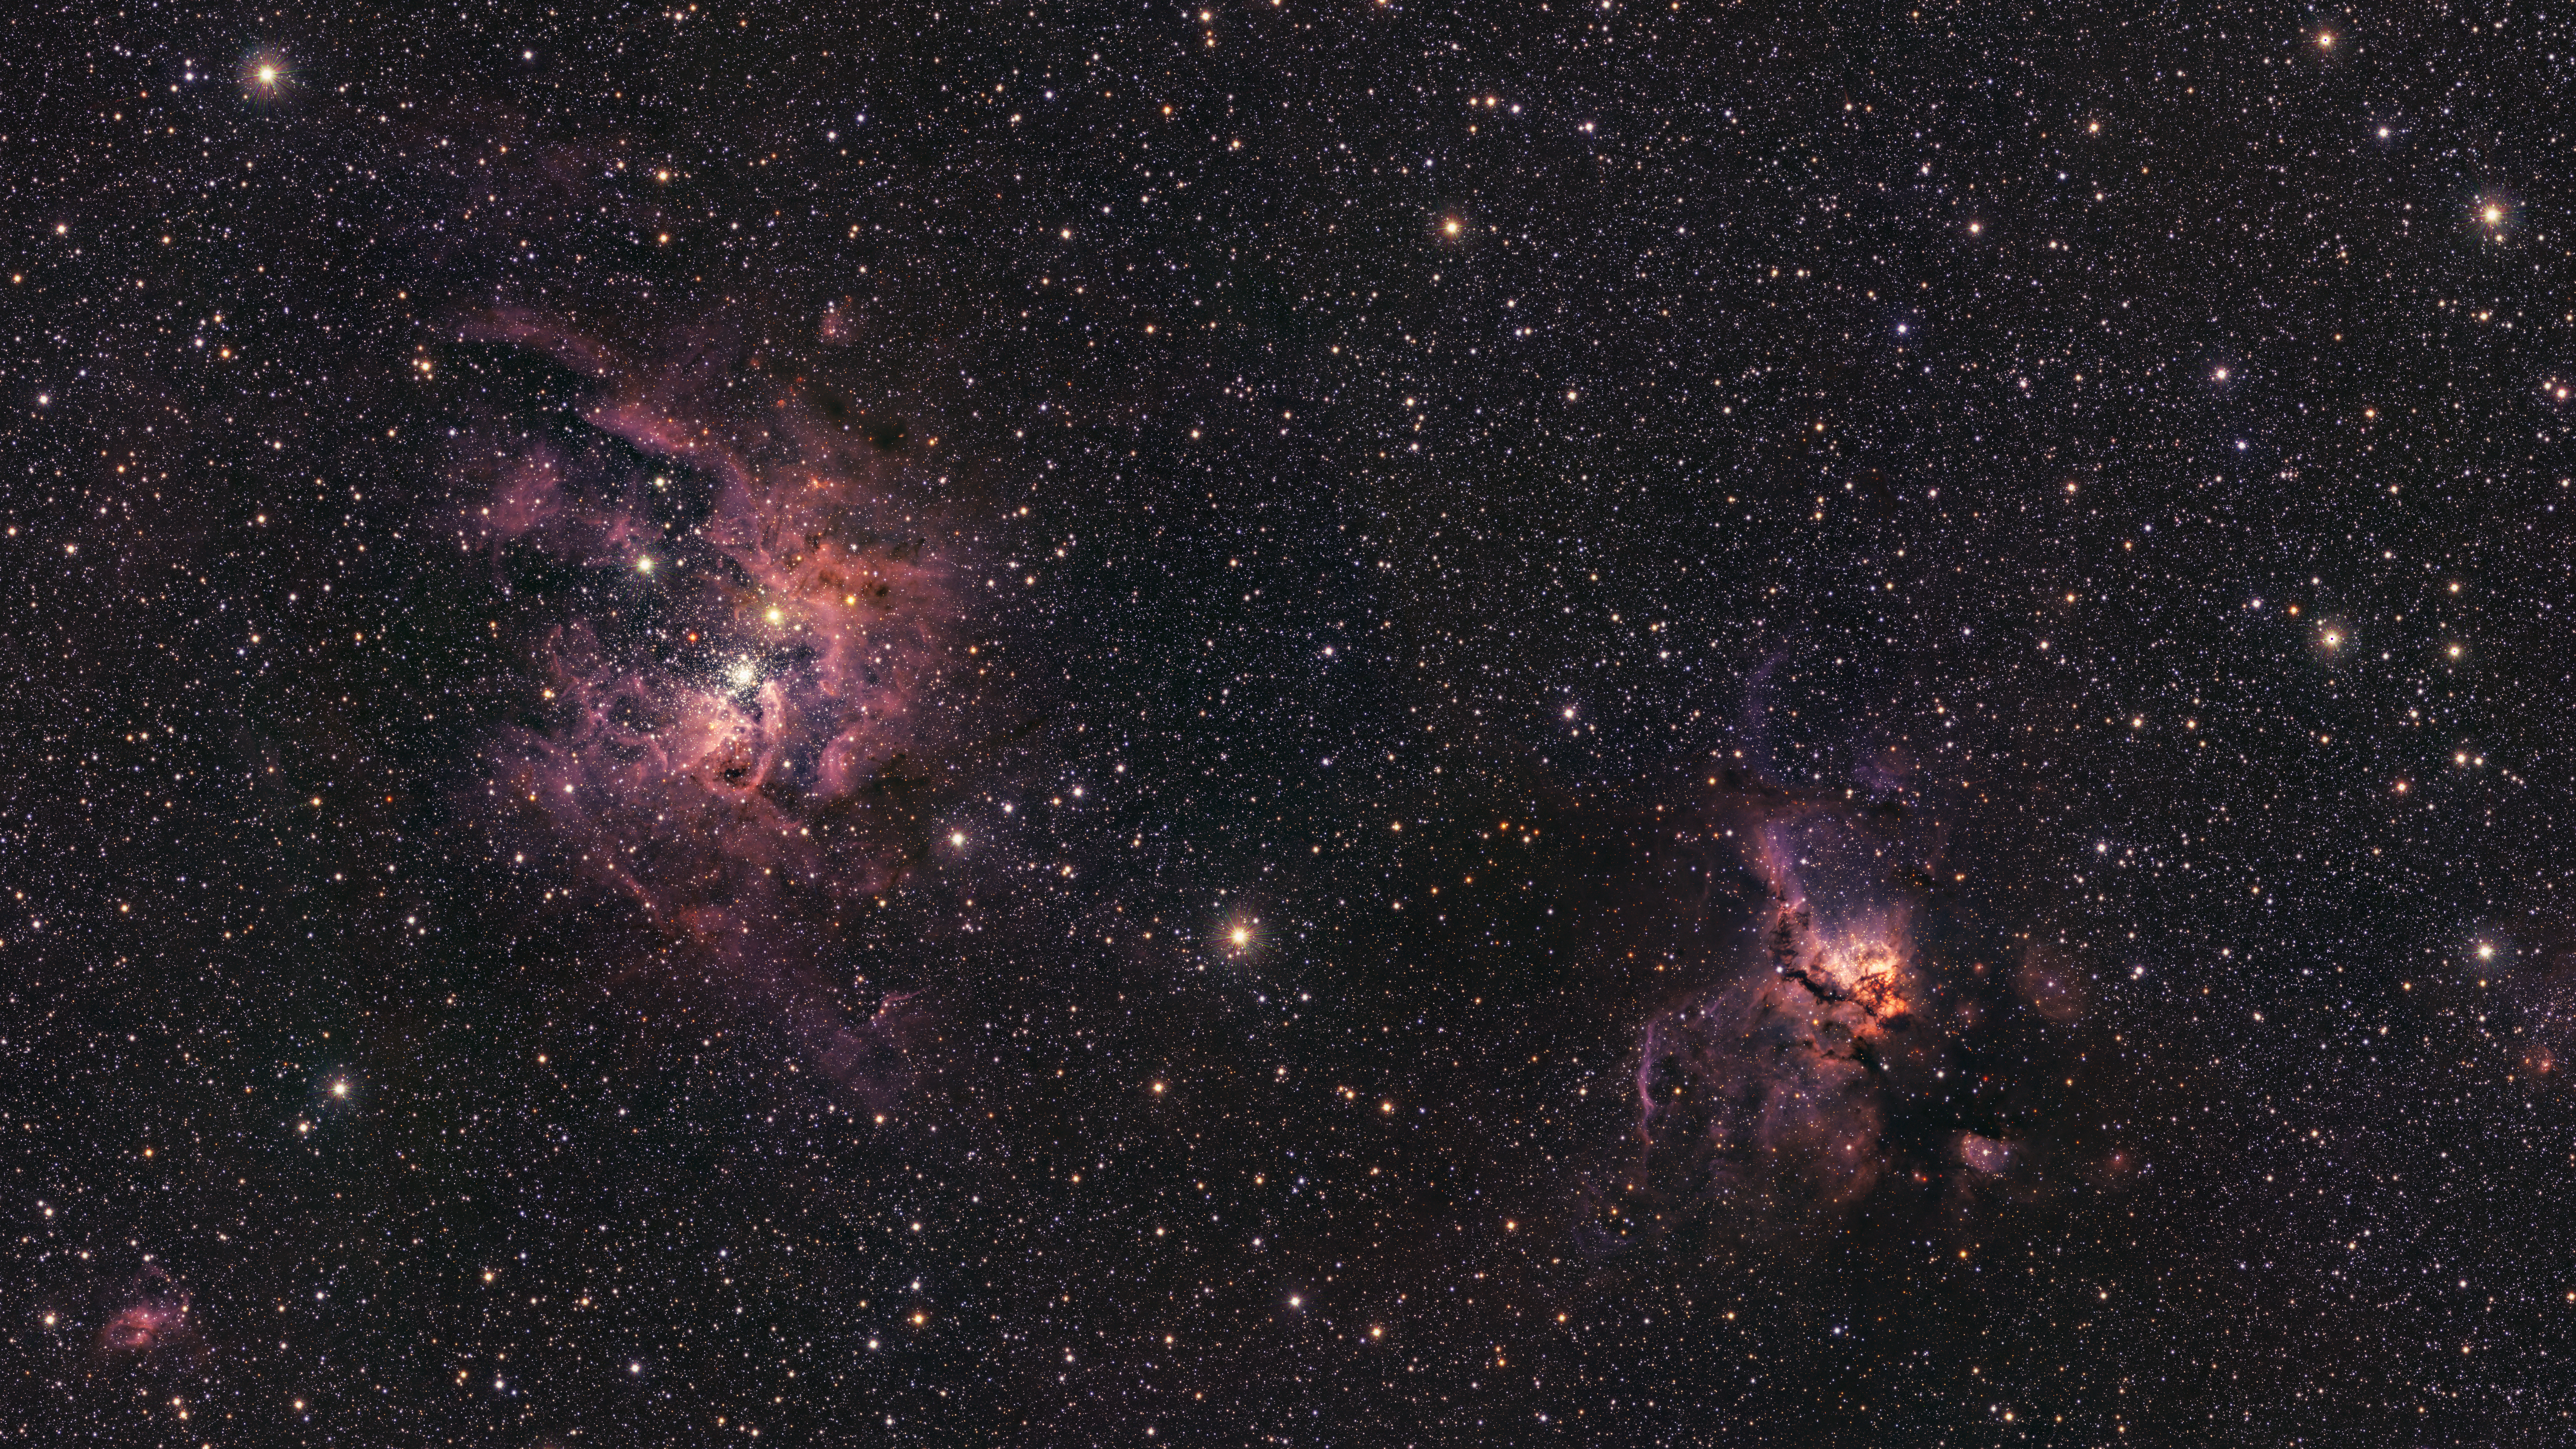

VISTA’s view on stellar births

This Picture of the Week shows a new view of NGC 3603 (left) and NGC 3576 (right), two stunning nebulas imaged with ESO’s Visible and Infrared Survey Telescope for Astronomy (VISTA). This infrared image peers through the dust in these nebulas, revealing details hidden in optical images.

NGC 3603 and NGC 3576 are 22,000 and 9,000 lightyears away from us, respectively. Inside these extended clouds of dust and gas, new stars are born, gradually changing the shapes of the nebulas via intense radiation and powerful winds of charged particles. Given their proximity, astronomers have the opportunity to study the intense star formation process that is as common in other galaxies but harder to observe due to the vast distances.

The two nebulas were catalogued by John Frederick William Herschel in 1834 during a trip to South Africa, where he wanted to compile stars, nebulas and other objects in the sky of the southern hemisphere. This catalogue was then expanded by John Louis Emil Dreyer in 1888 into the New General Catalogue, hence the NGC identifier in these and other astronomical objects.

Credit: ESO/VVVX survey